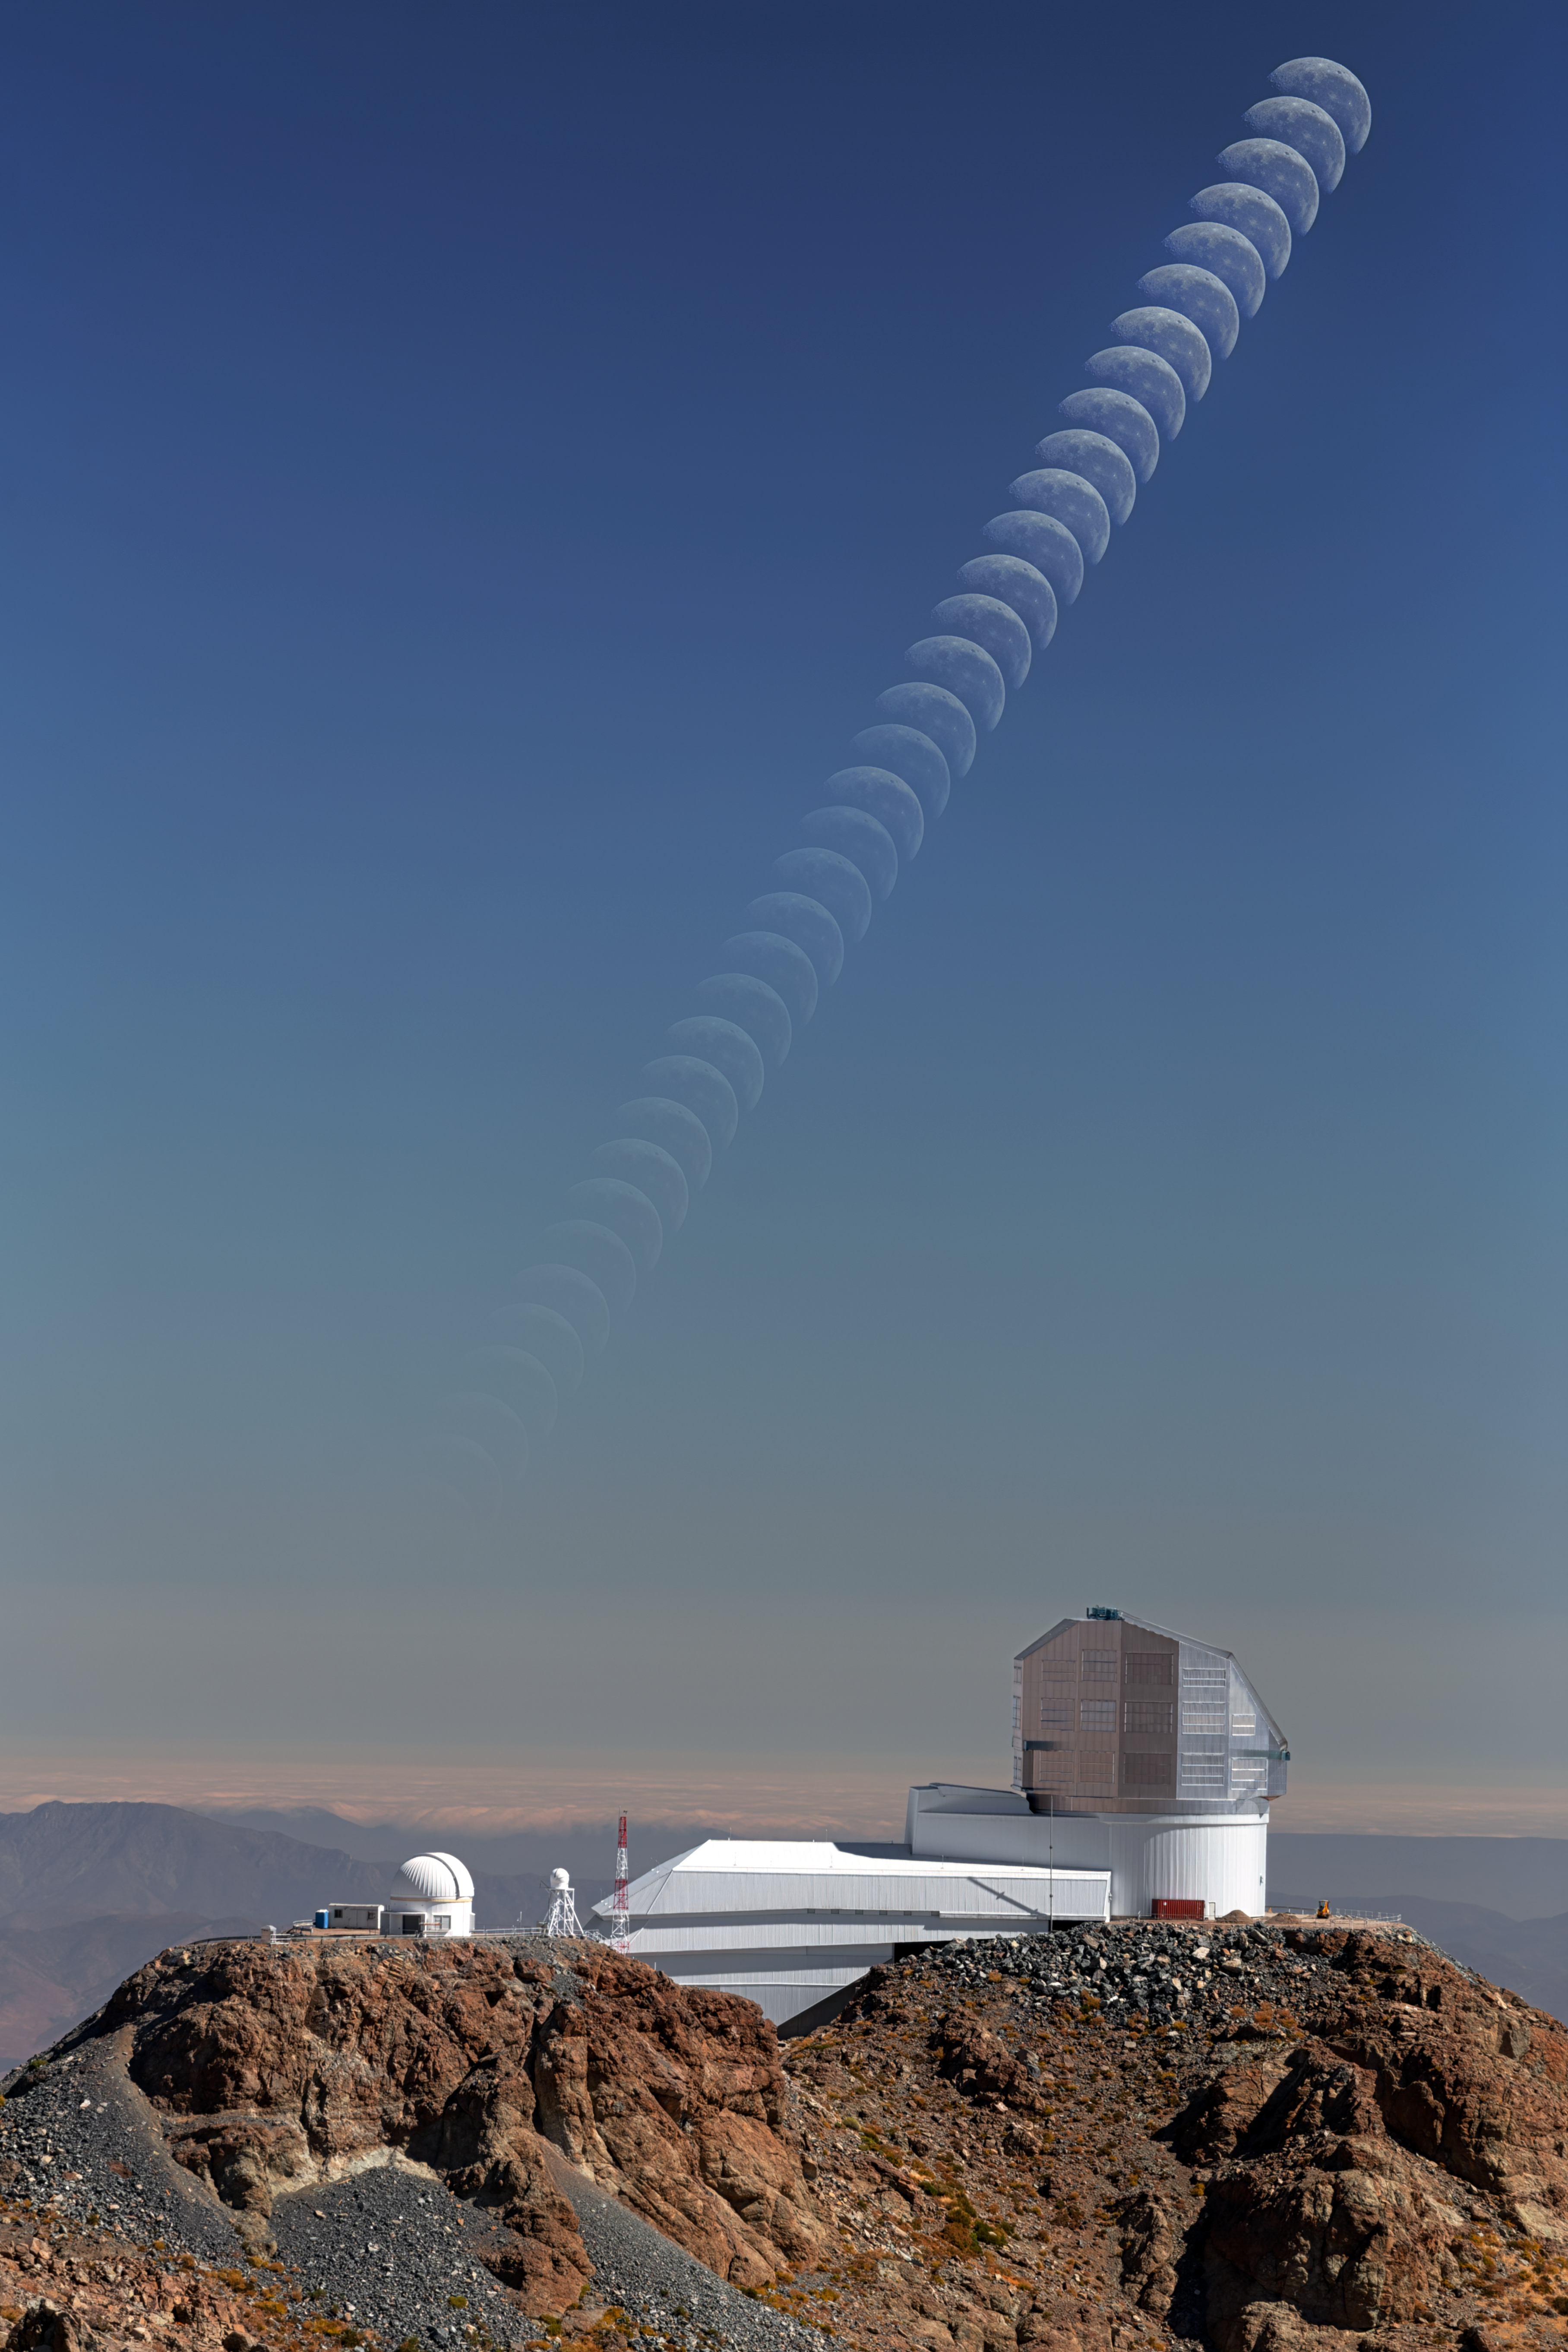

Moonset Above Rubin

The Moon sets in a bright sky over NSF–DOE Vera C. Rubin Observatory, jointly funded by the U.S. National Science Foundation (NSF) and the U.S. Department of Energy Office of Science (DOE/SC). Why is the Moon setting while there’s still daylight?

We usually associate the Moon with the night sky, but it’s actually visible in daylight nearly half the time. The Moon is one of the most familiar sights in our sky, yet Rubin Observatory won’t be observing it. It’s far too bright for Rubin’s highly-sensitive camera, which is designed to detect much fainter sources of light from distant galaxies, or from closer but dimmer objects like asteroids and comets.

In fact, the best nights for Rubin’s deep-sky observations are those near the new Moon, when the sky is darkest and the Moon can’t be seen at all. When the Moon is up, Rubin uses a filter that’s better suited for the brighter conditions, allowing it to keep collecting high-quality data.

Rubin Observatory is a groundbreaking new astronomy and astrophysics observatory on Cerro Pachón in Chile. It is named after astronomer Vera Rubin, who provided the first convincing evidence for the existence of dark matter. Using the largest camera ever built, Rubin will repeatedly scan the sky for 10 years to create an ultra-wide, ultra-high-definition, time-lapse record of our Universe. Rubin Observatory is a joint Program of NSF NOIRLab and DOE’s SLAC National Accelerator Laboratory.

Petr Horálek, the photographer, is a NOIRLab Audiovisual Ambassador.

Credit: NSF–DOE Vera C. Rubin Observatory/NOIRLab/SLAC/AURA/P. Horálek (Institute of Physics in Opava)